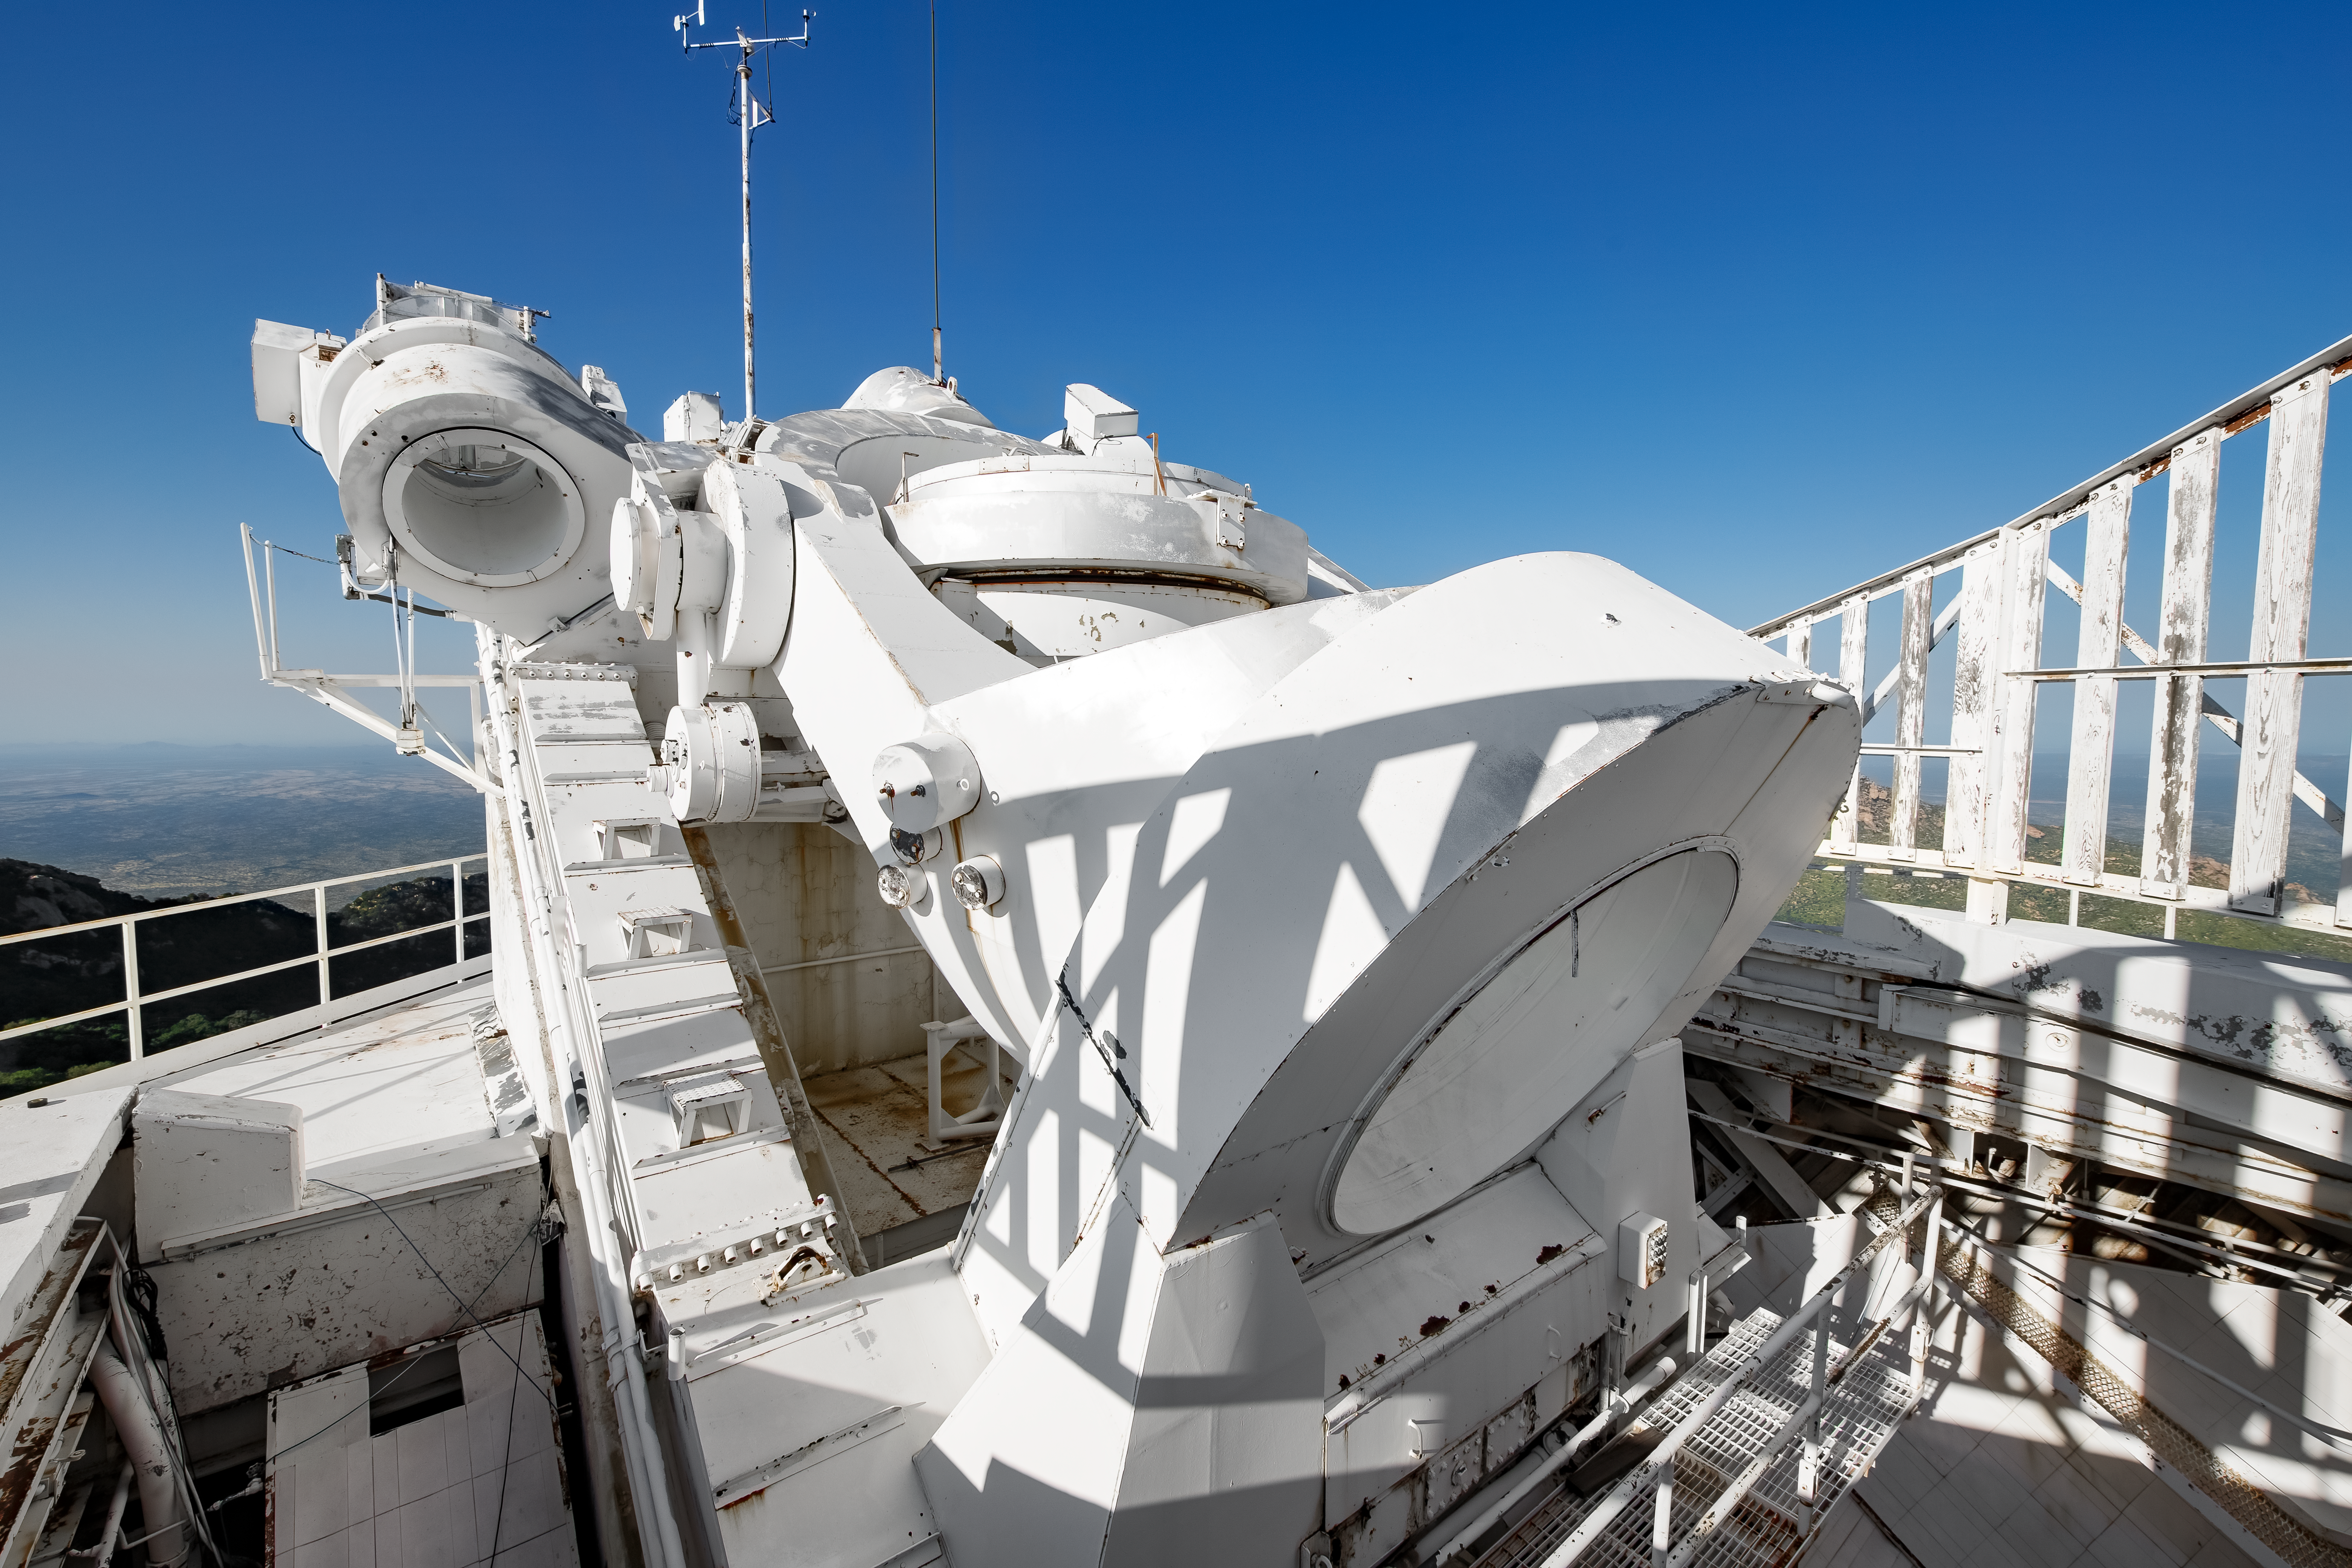

McMath-Pierce Solar Telescope Heliostat.

The heliostat of the McMath-Pierce Solar Telescope at Kitt Peak National Observatory (KPNO), a Program of NSF NOIRLab. The heliostat has a 2.03-meter (80-inch) mirror that reflects sunlight into the telescope's optical path. The McMath-Pierce Solar Telescope was the largest solar telescope in the world upon its completion in 1962, a title it held until the first light of the National Solar Observatory’s Daniel K. Inouye Solar Telescope in December 2019. The interior of the McMath-Pierce Solar Telescope is currently being renovated to become the Windows on the Universe Center for Astronomy Outreach.

Credit: KPNO/NOIRLab/NSF/AURA/D. Salman